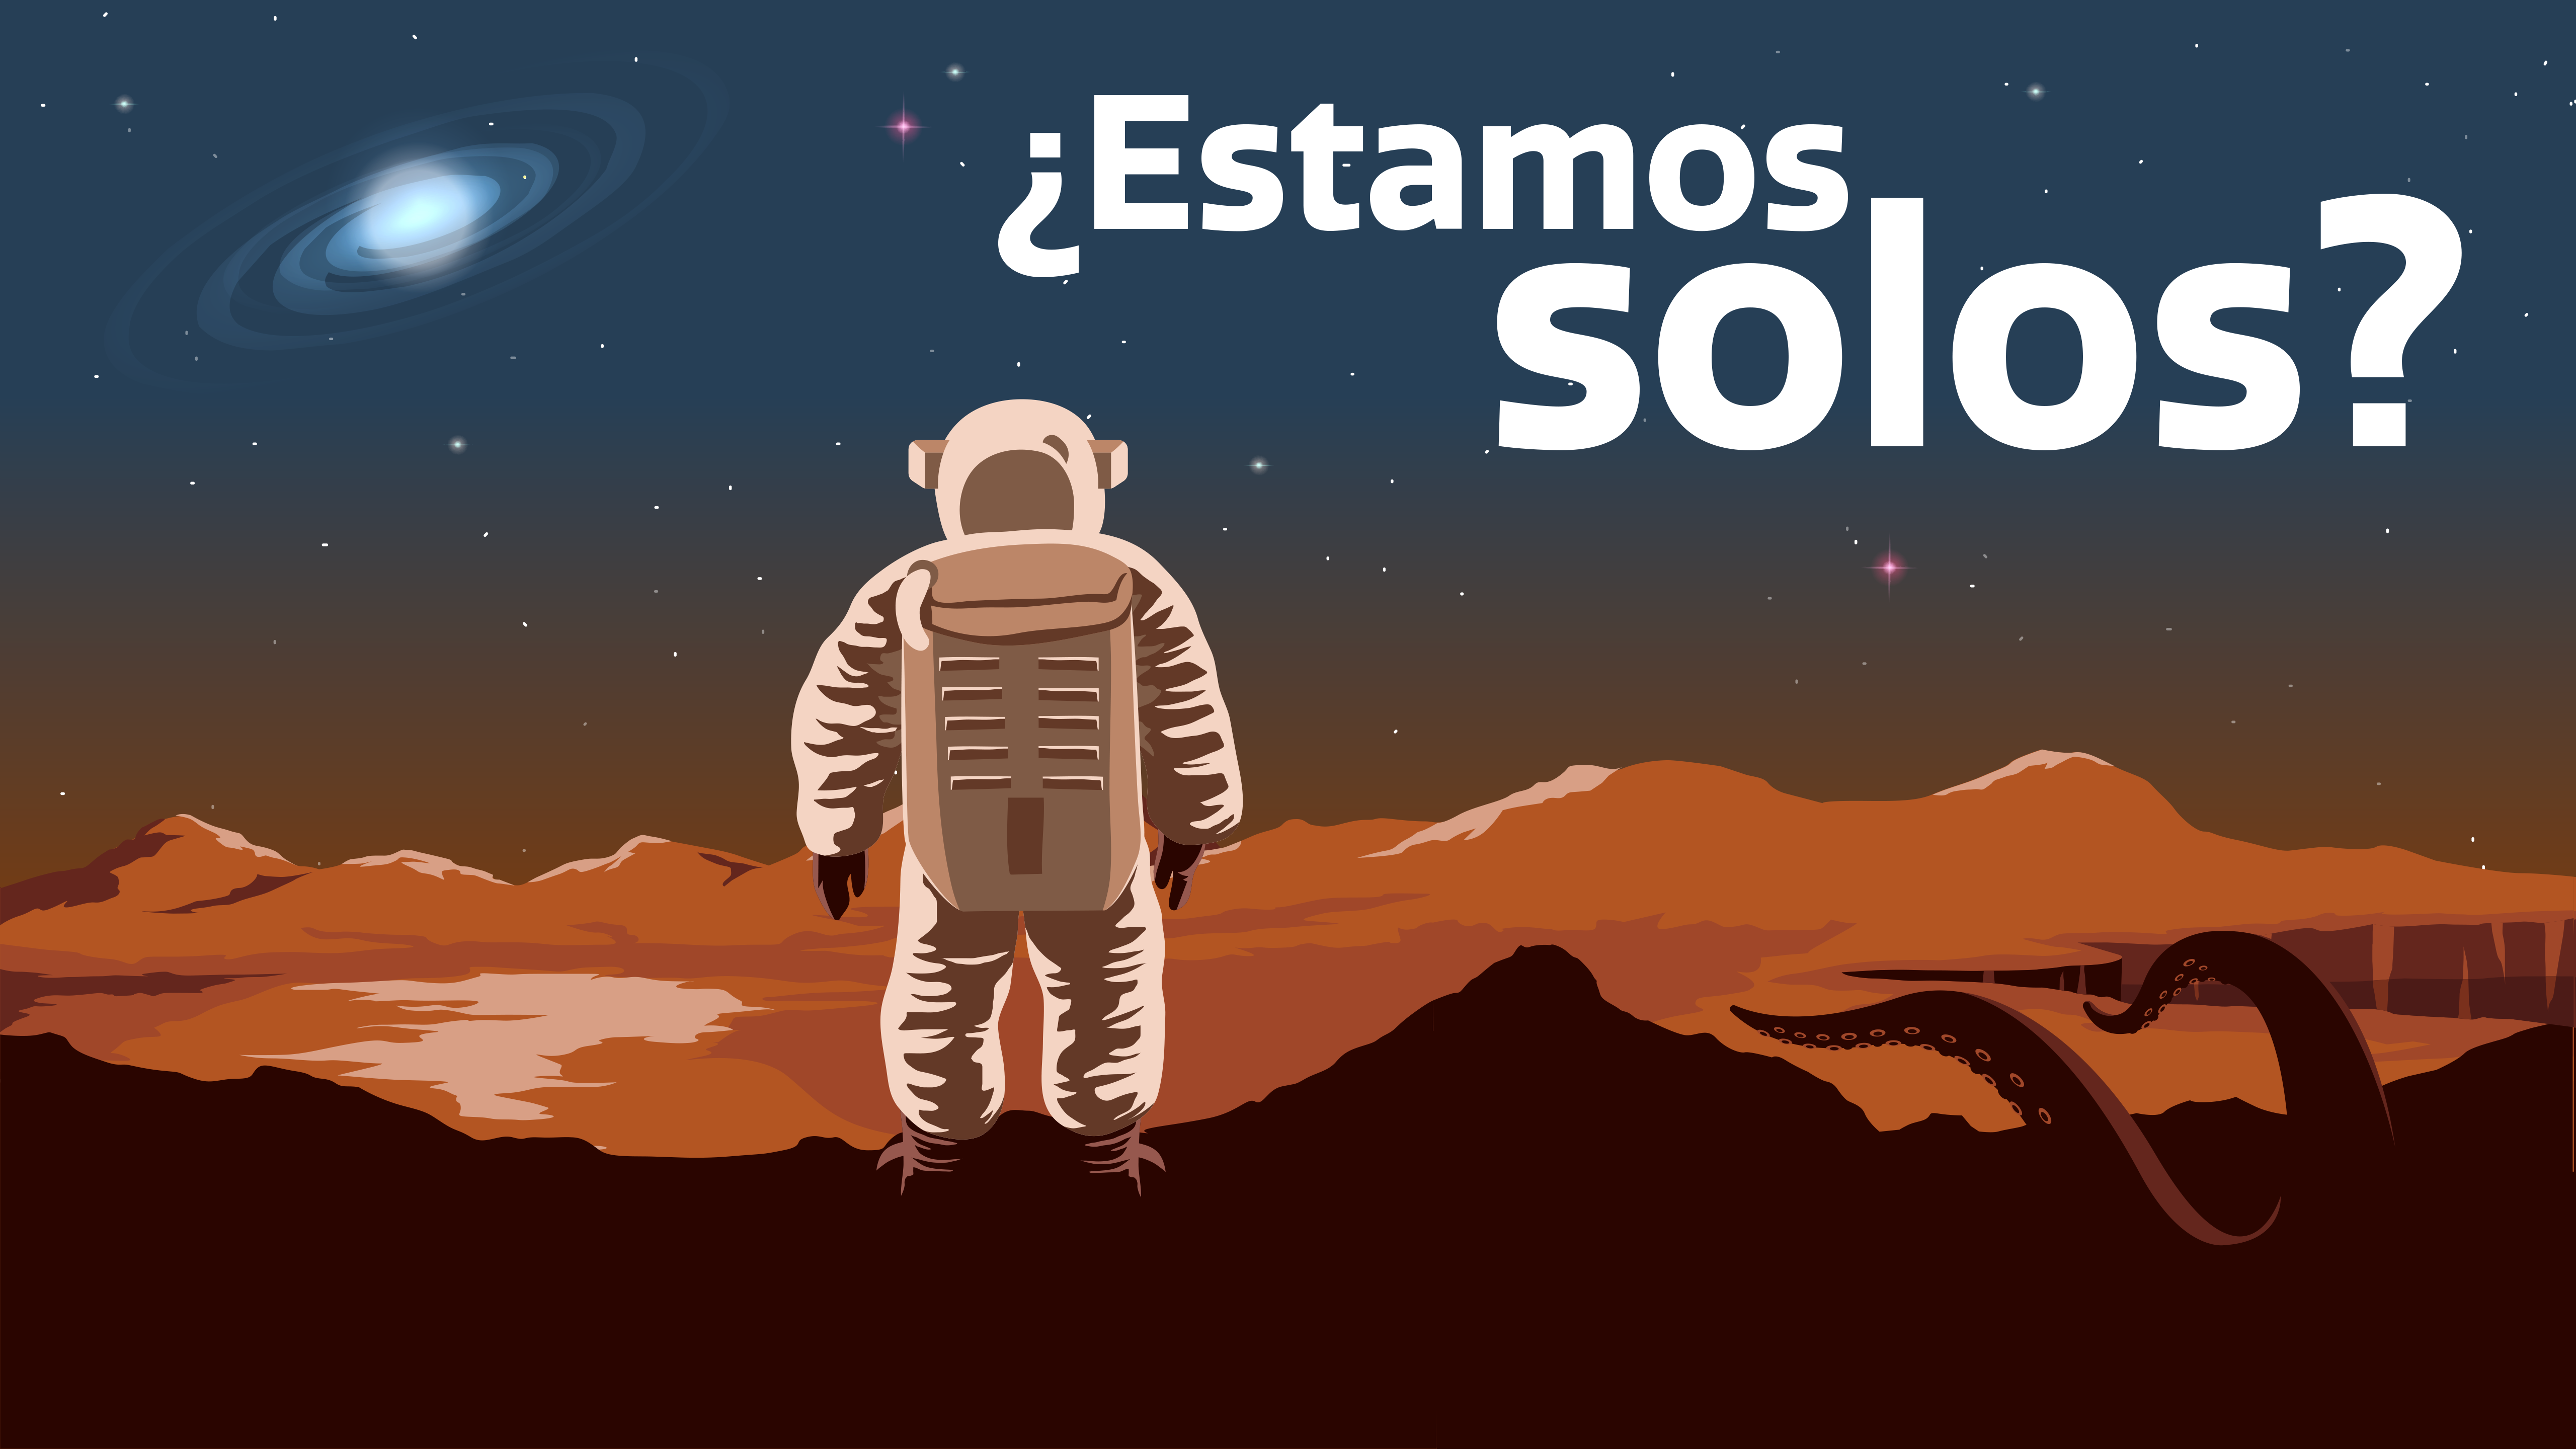

¿Estamos solos? - Are We Alone? Graphic

Credit: NOIRLab/NSF/AURA/P. Marenfeld